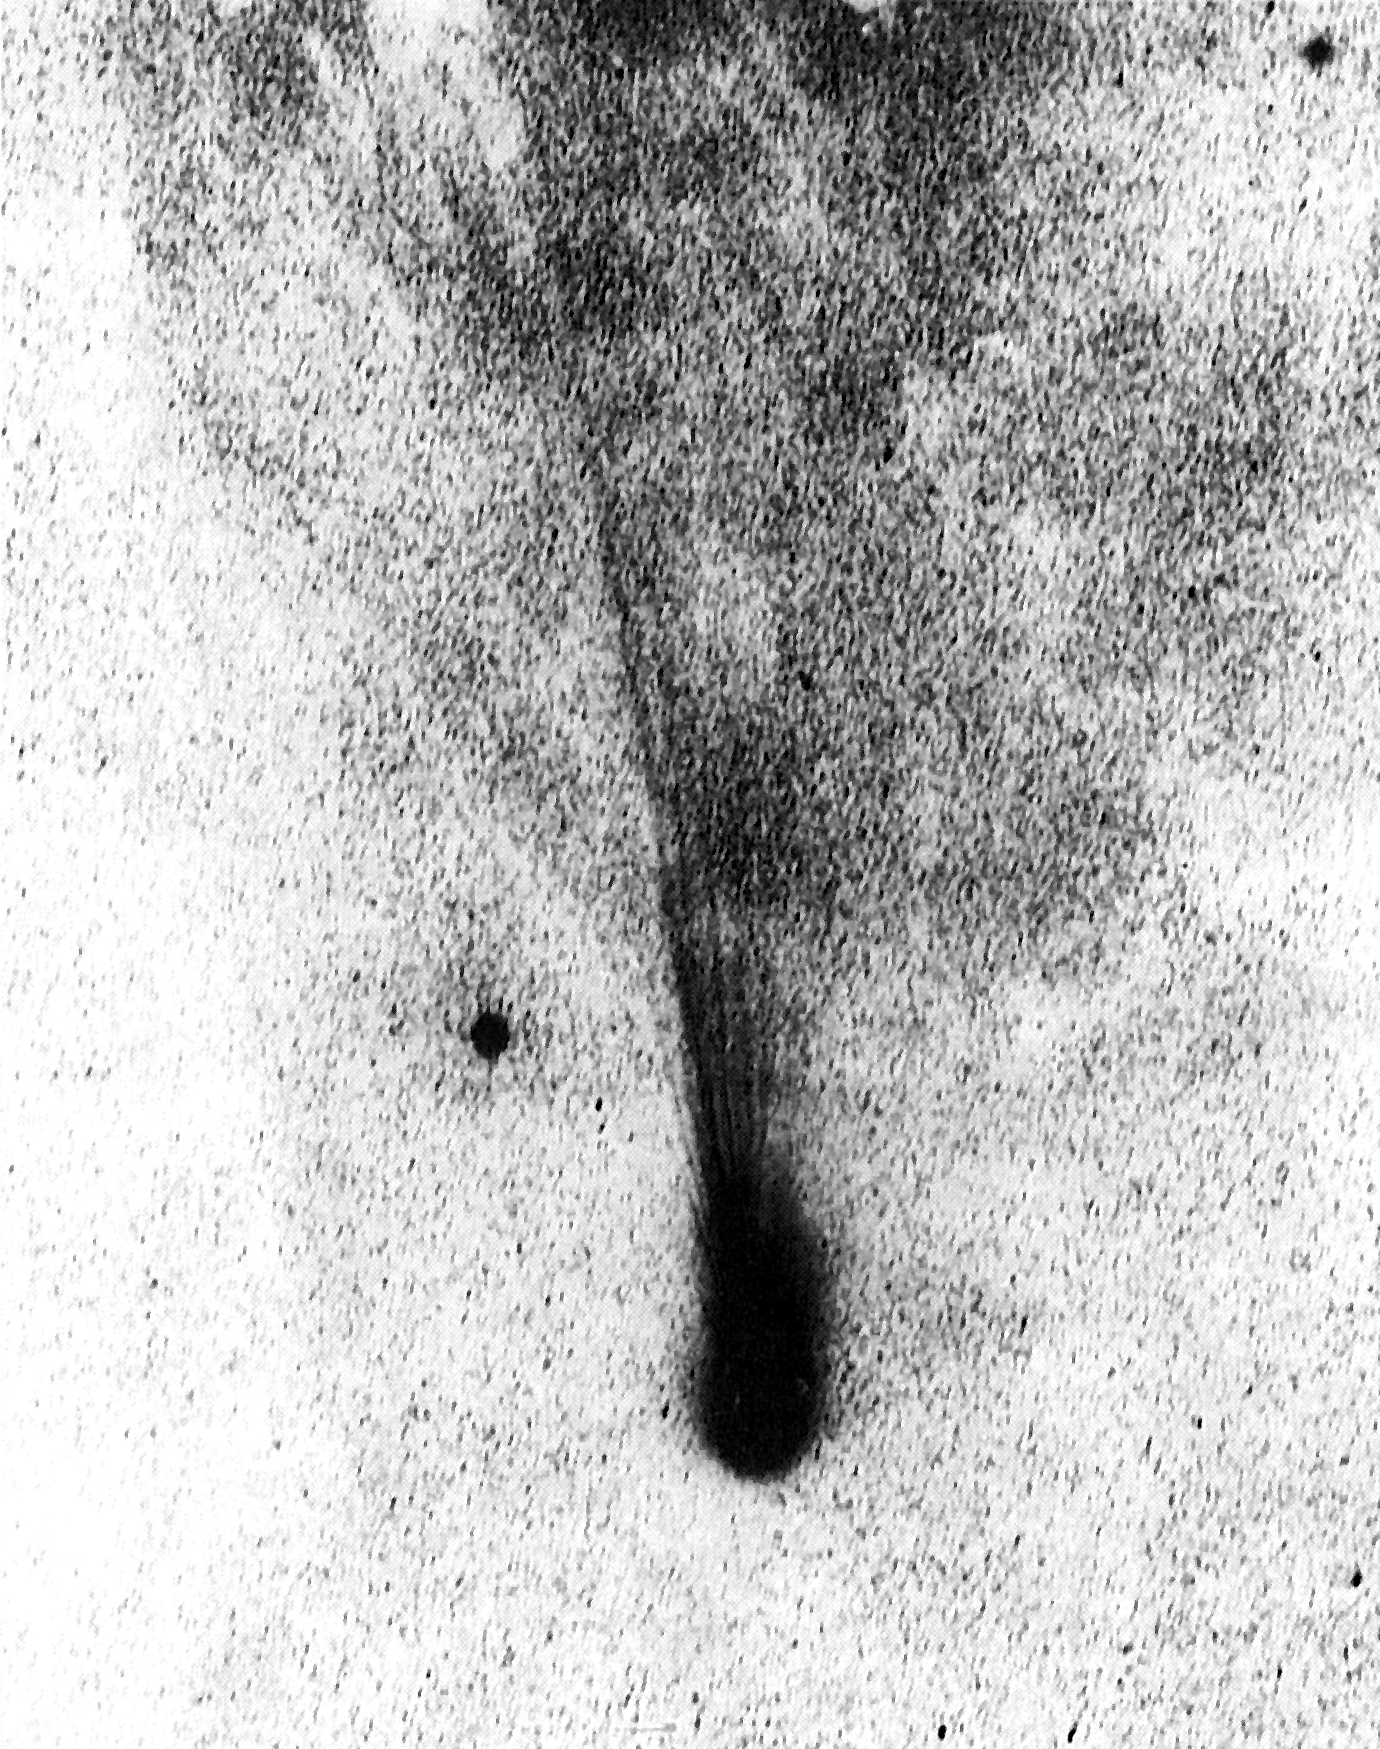

Comet Levy on 14 September 1988

Comet Levy on 14 September 1988.

Credit: ESO